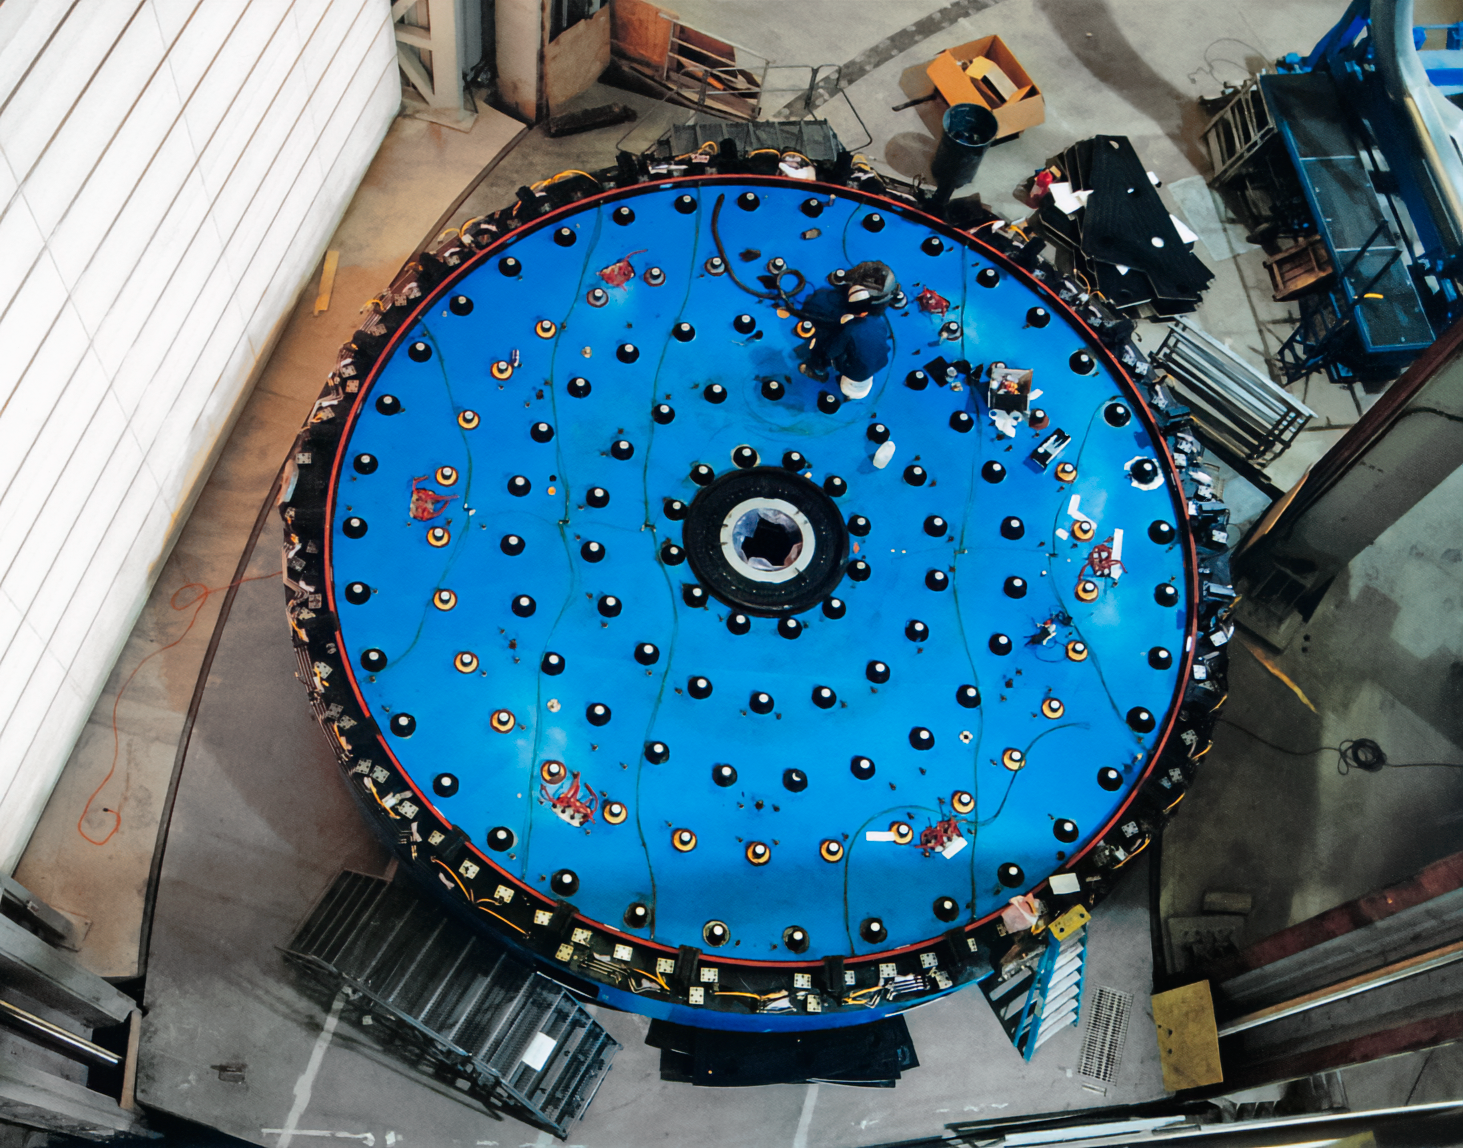

Gemini Mirror Cell

The mirror cell for one of the International Gemini Observatory telescope mirrors.

Credit: International Gemini Observatory/NOIRLab/NSF/AURA